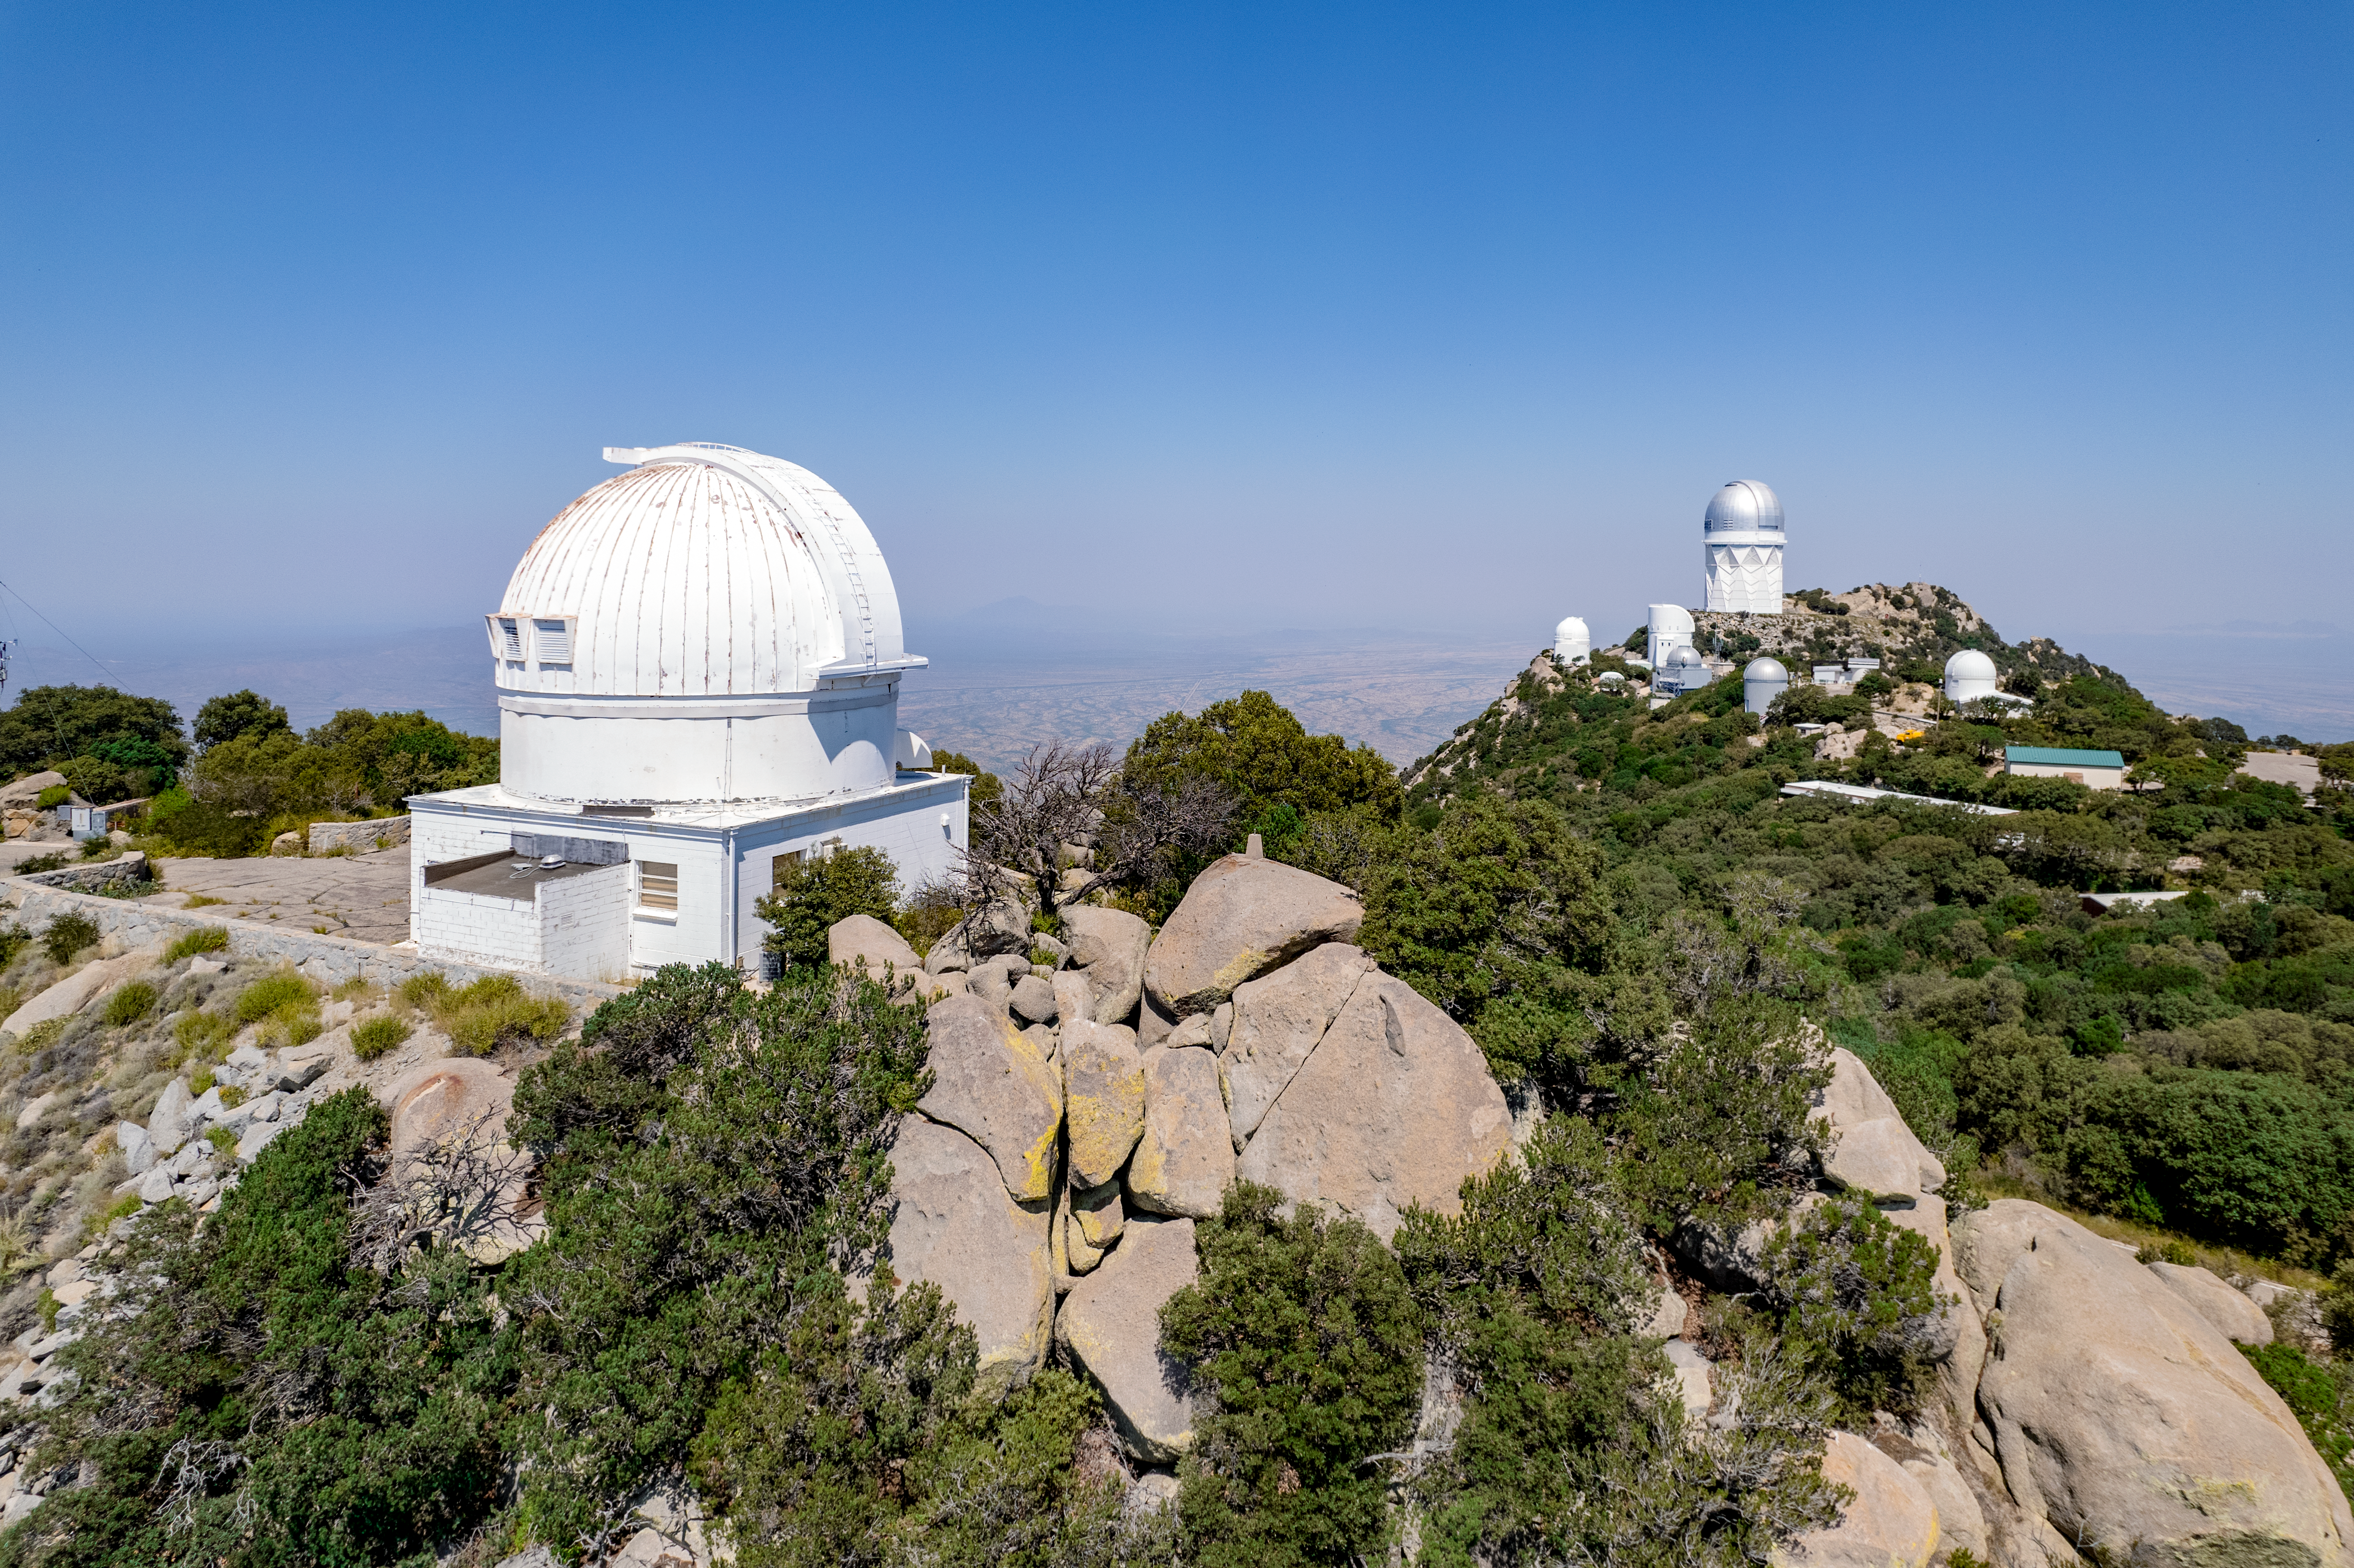

WIYN 0.9-meter Telescope

The WIYN 0.9-meter Telescope is shown here at Kitt Peak National Observatory, with other telescopes including the 4-meter Mayall telescope visible in the background.

Credit: NOIRLab/AURA/NSF